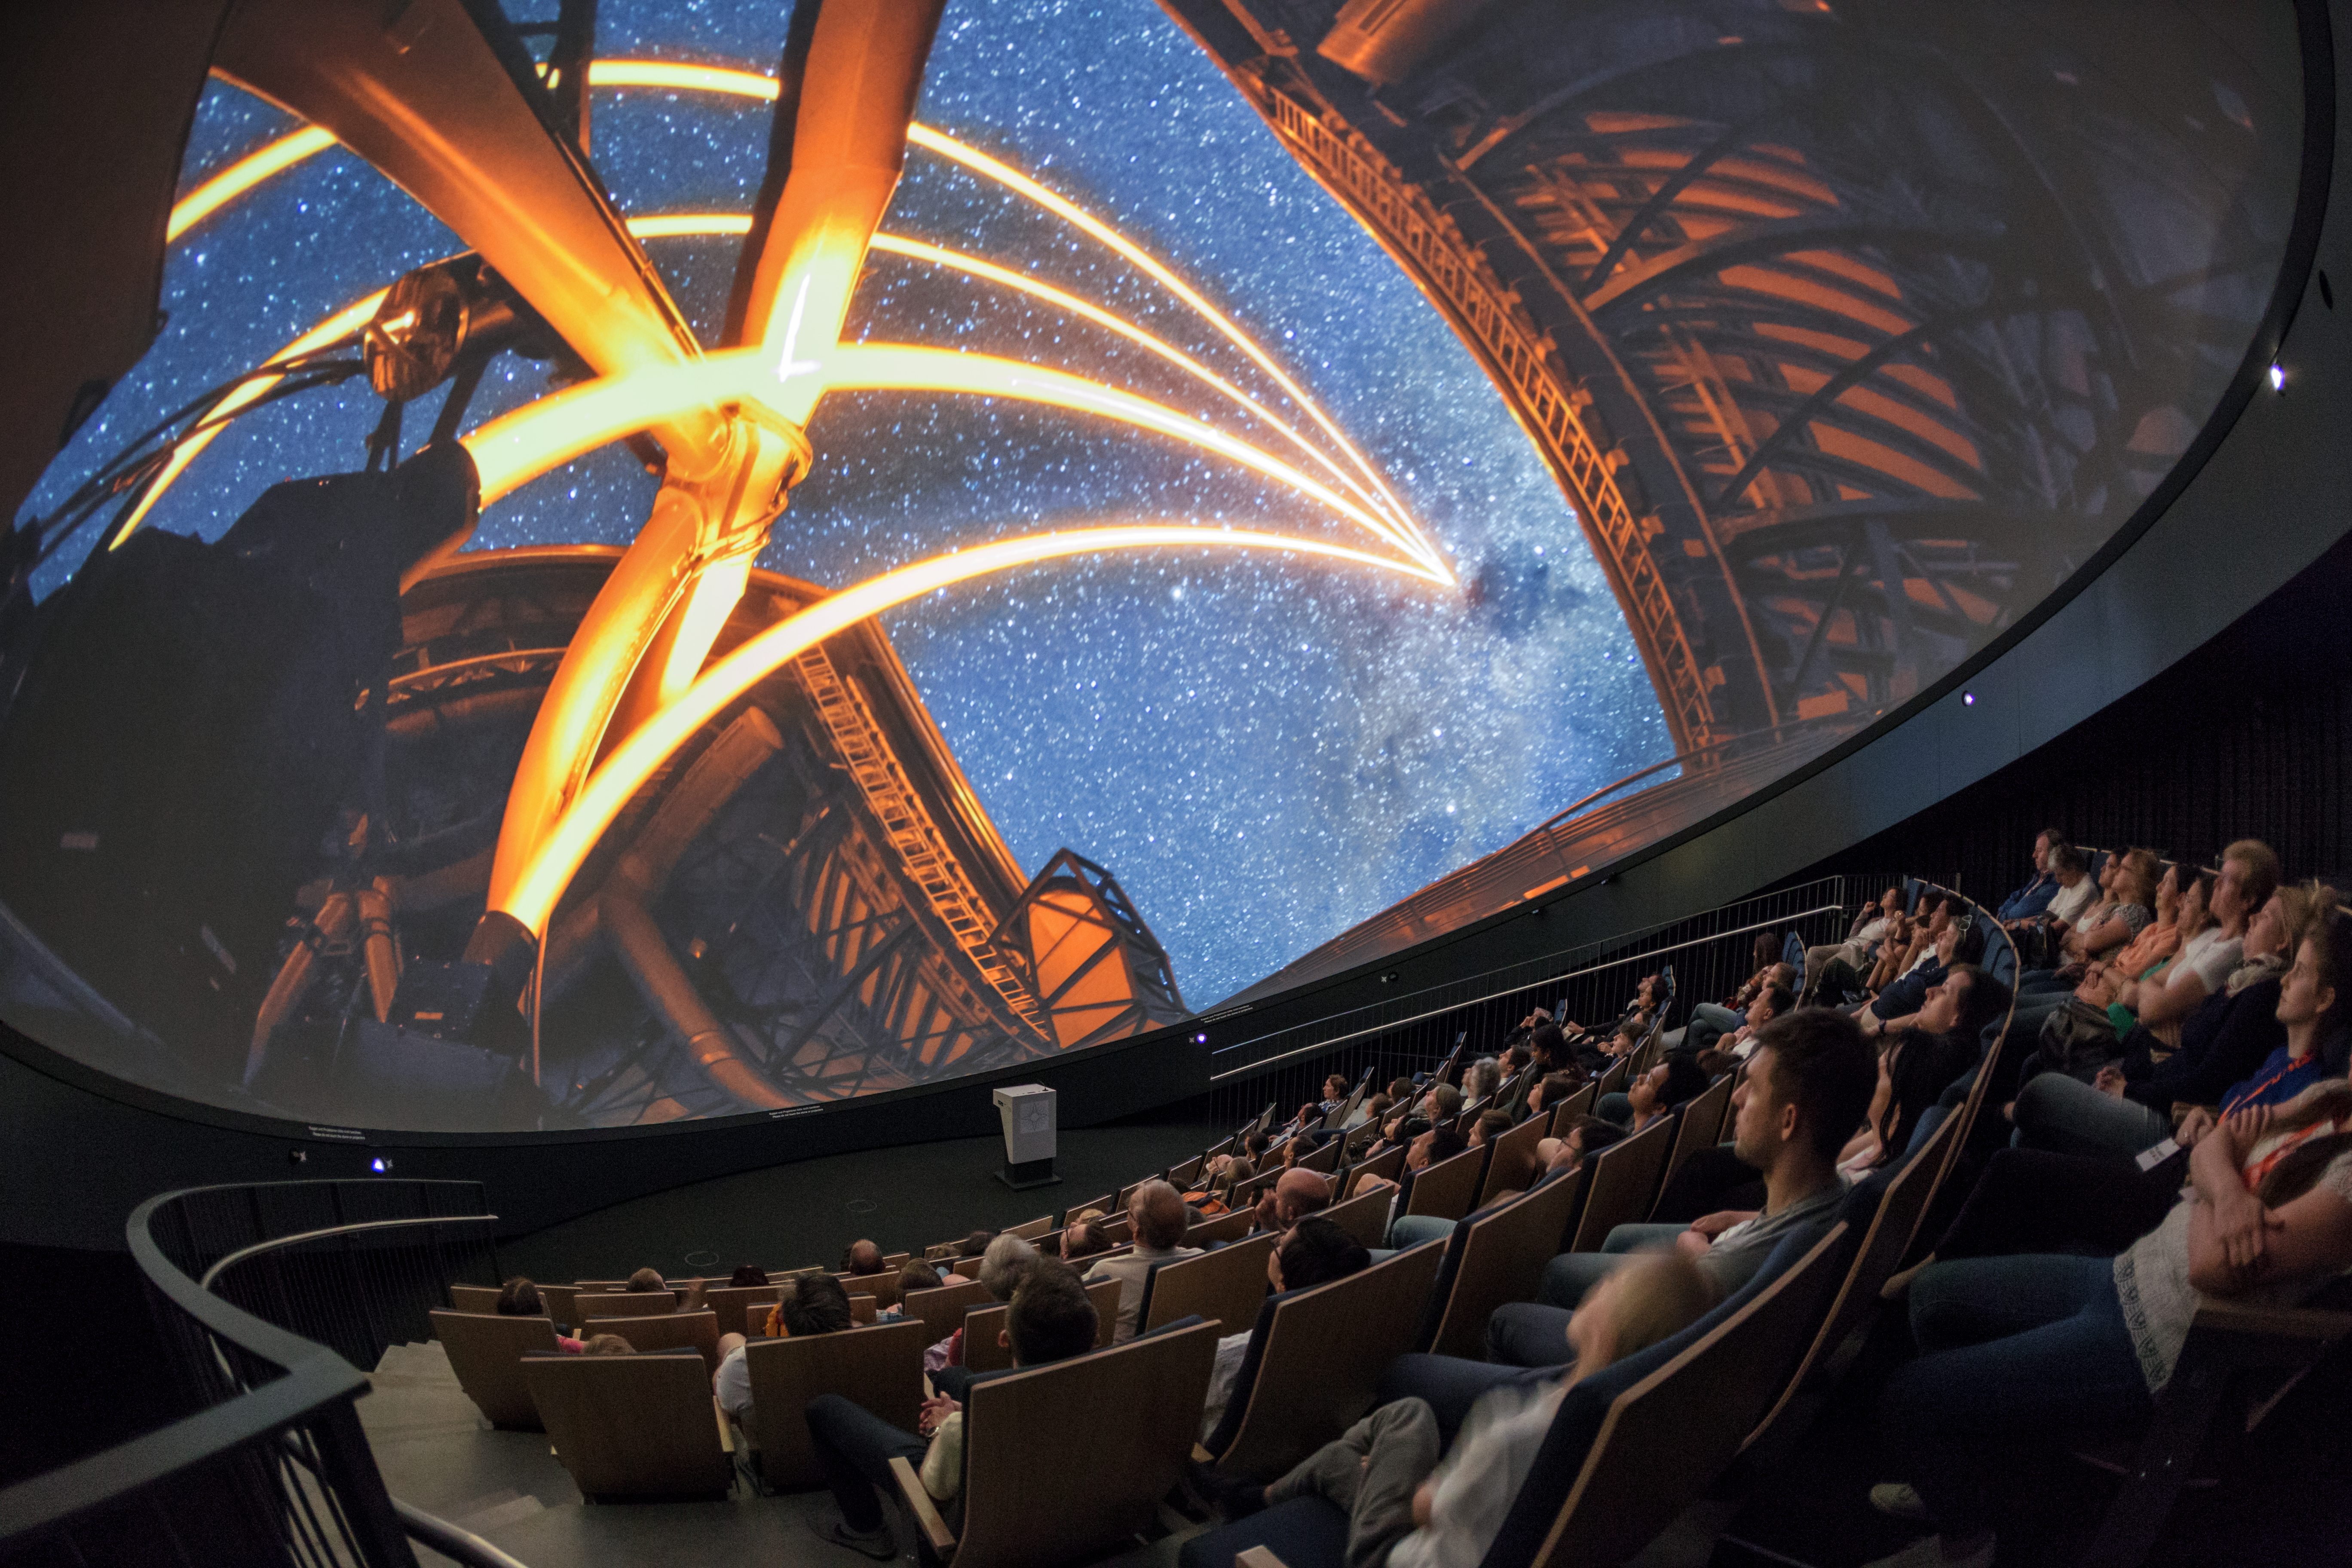

Lasers light the way

A view from inside the planetarium at the ESO Supernova Planetarium & Visitor Centre, which opened its doors to the public on Saturday 28 April 2018. The building is open five days a week and features planetarium screenings, tours and a permanent exhibition in both German and English. The 25-degree tilted planetarium dome does not just give the audience the sensation of watching the Universe, but of being immersed in it. In this image ESO's VLT is showing off its impressive laser guide star system.

Credit: ESO/P. Horálek